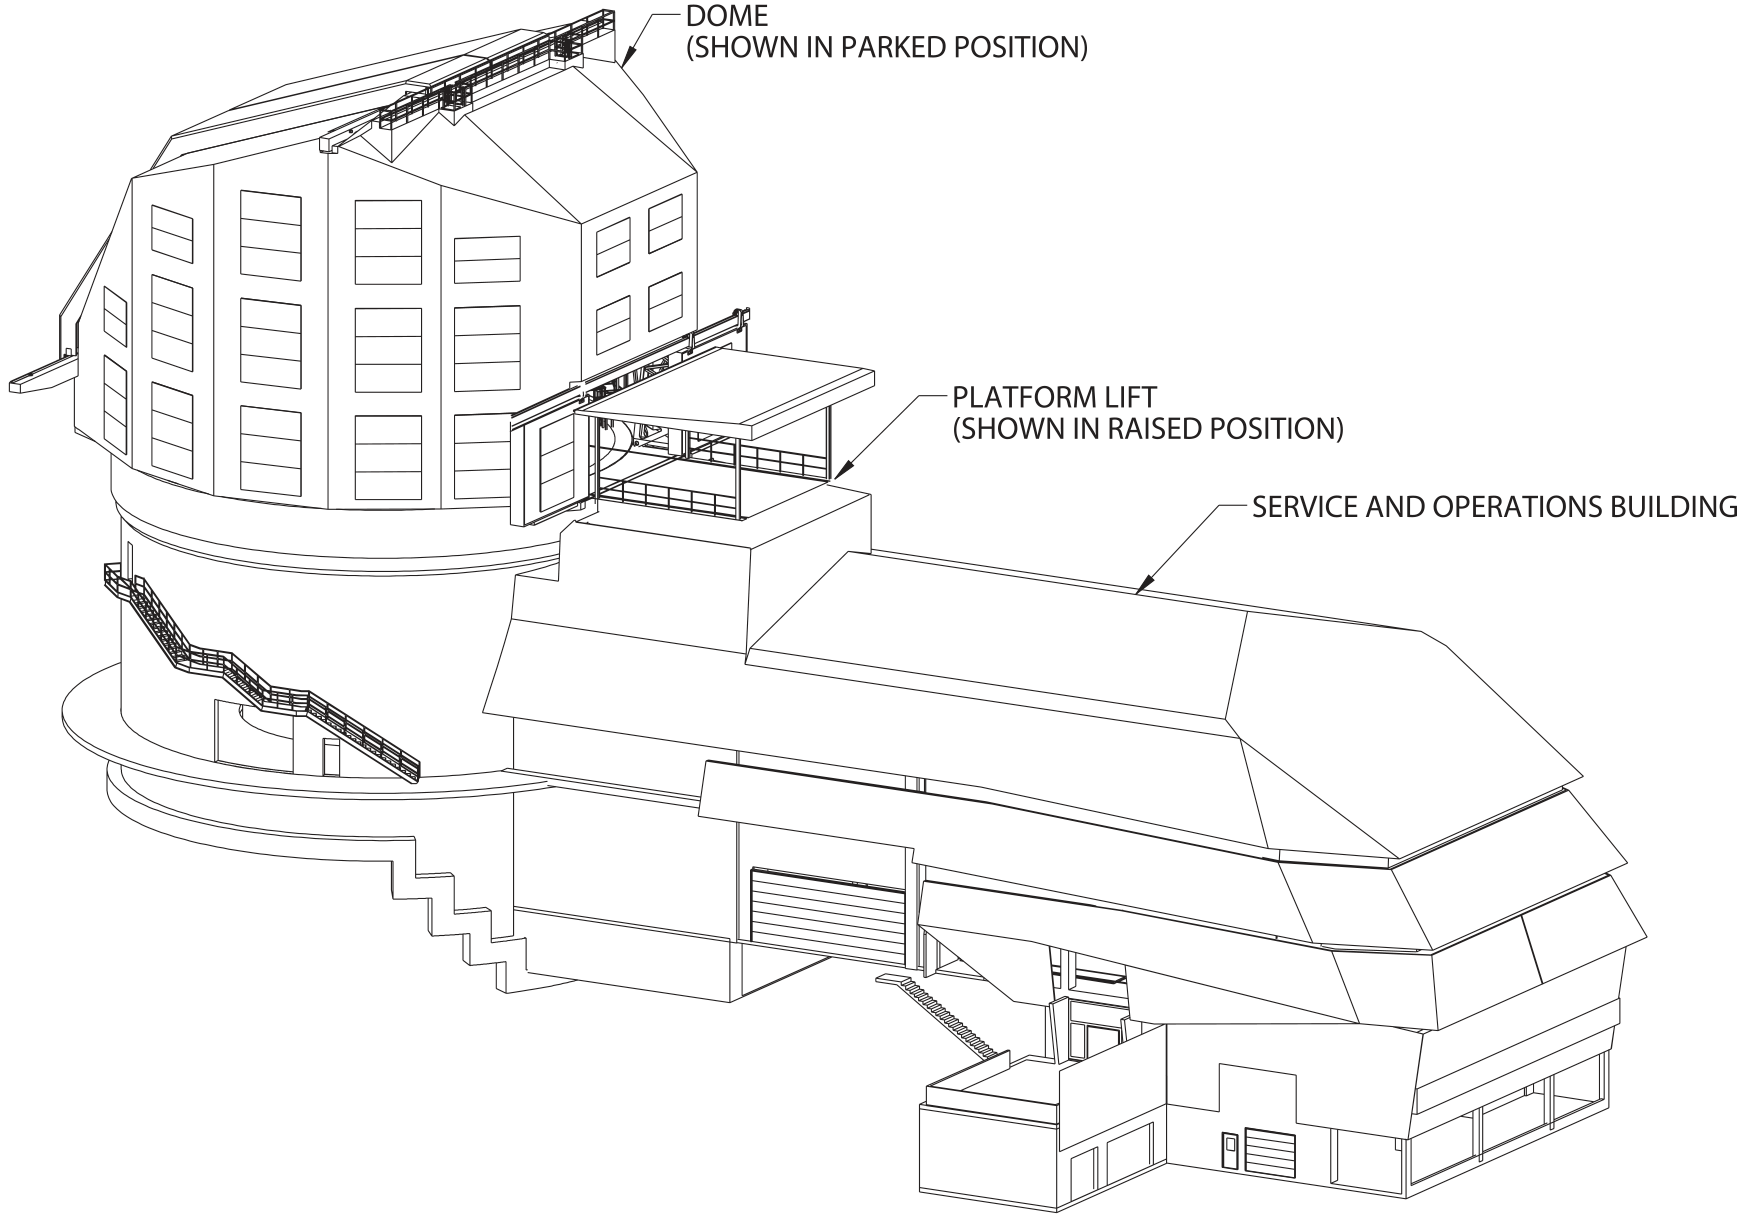

Line Drawing of Rubin Observatory

A line drawing of NSF-DOE Vera C. Rubin Observatory.

Credit: RubinObs/NOIRLab/SLAC/NSF/DOE/AURA